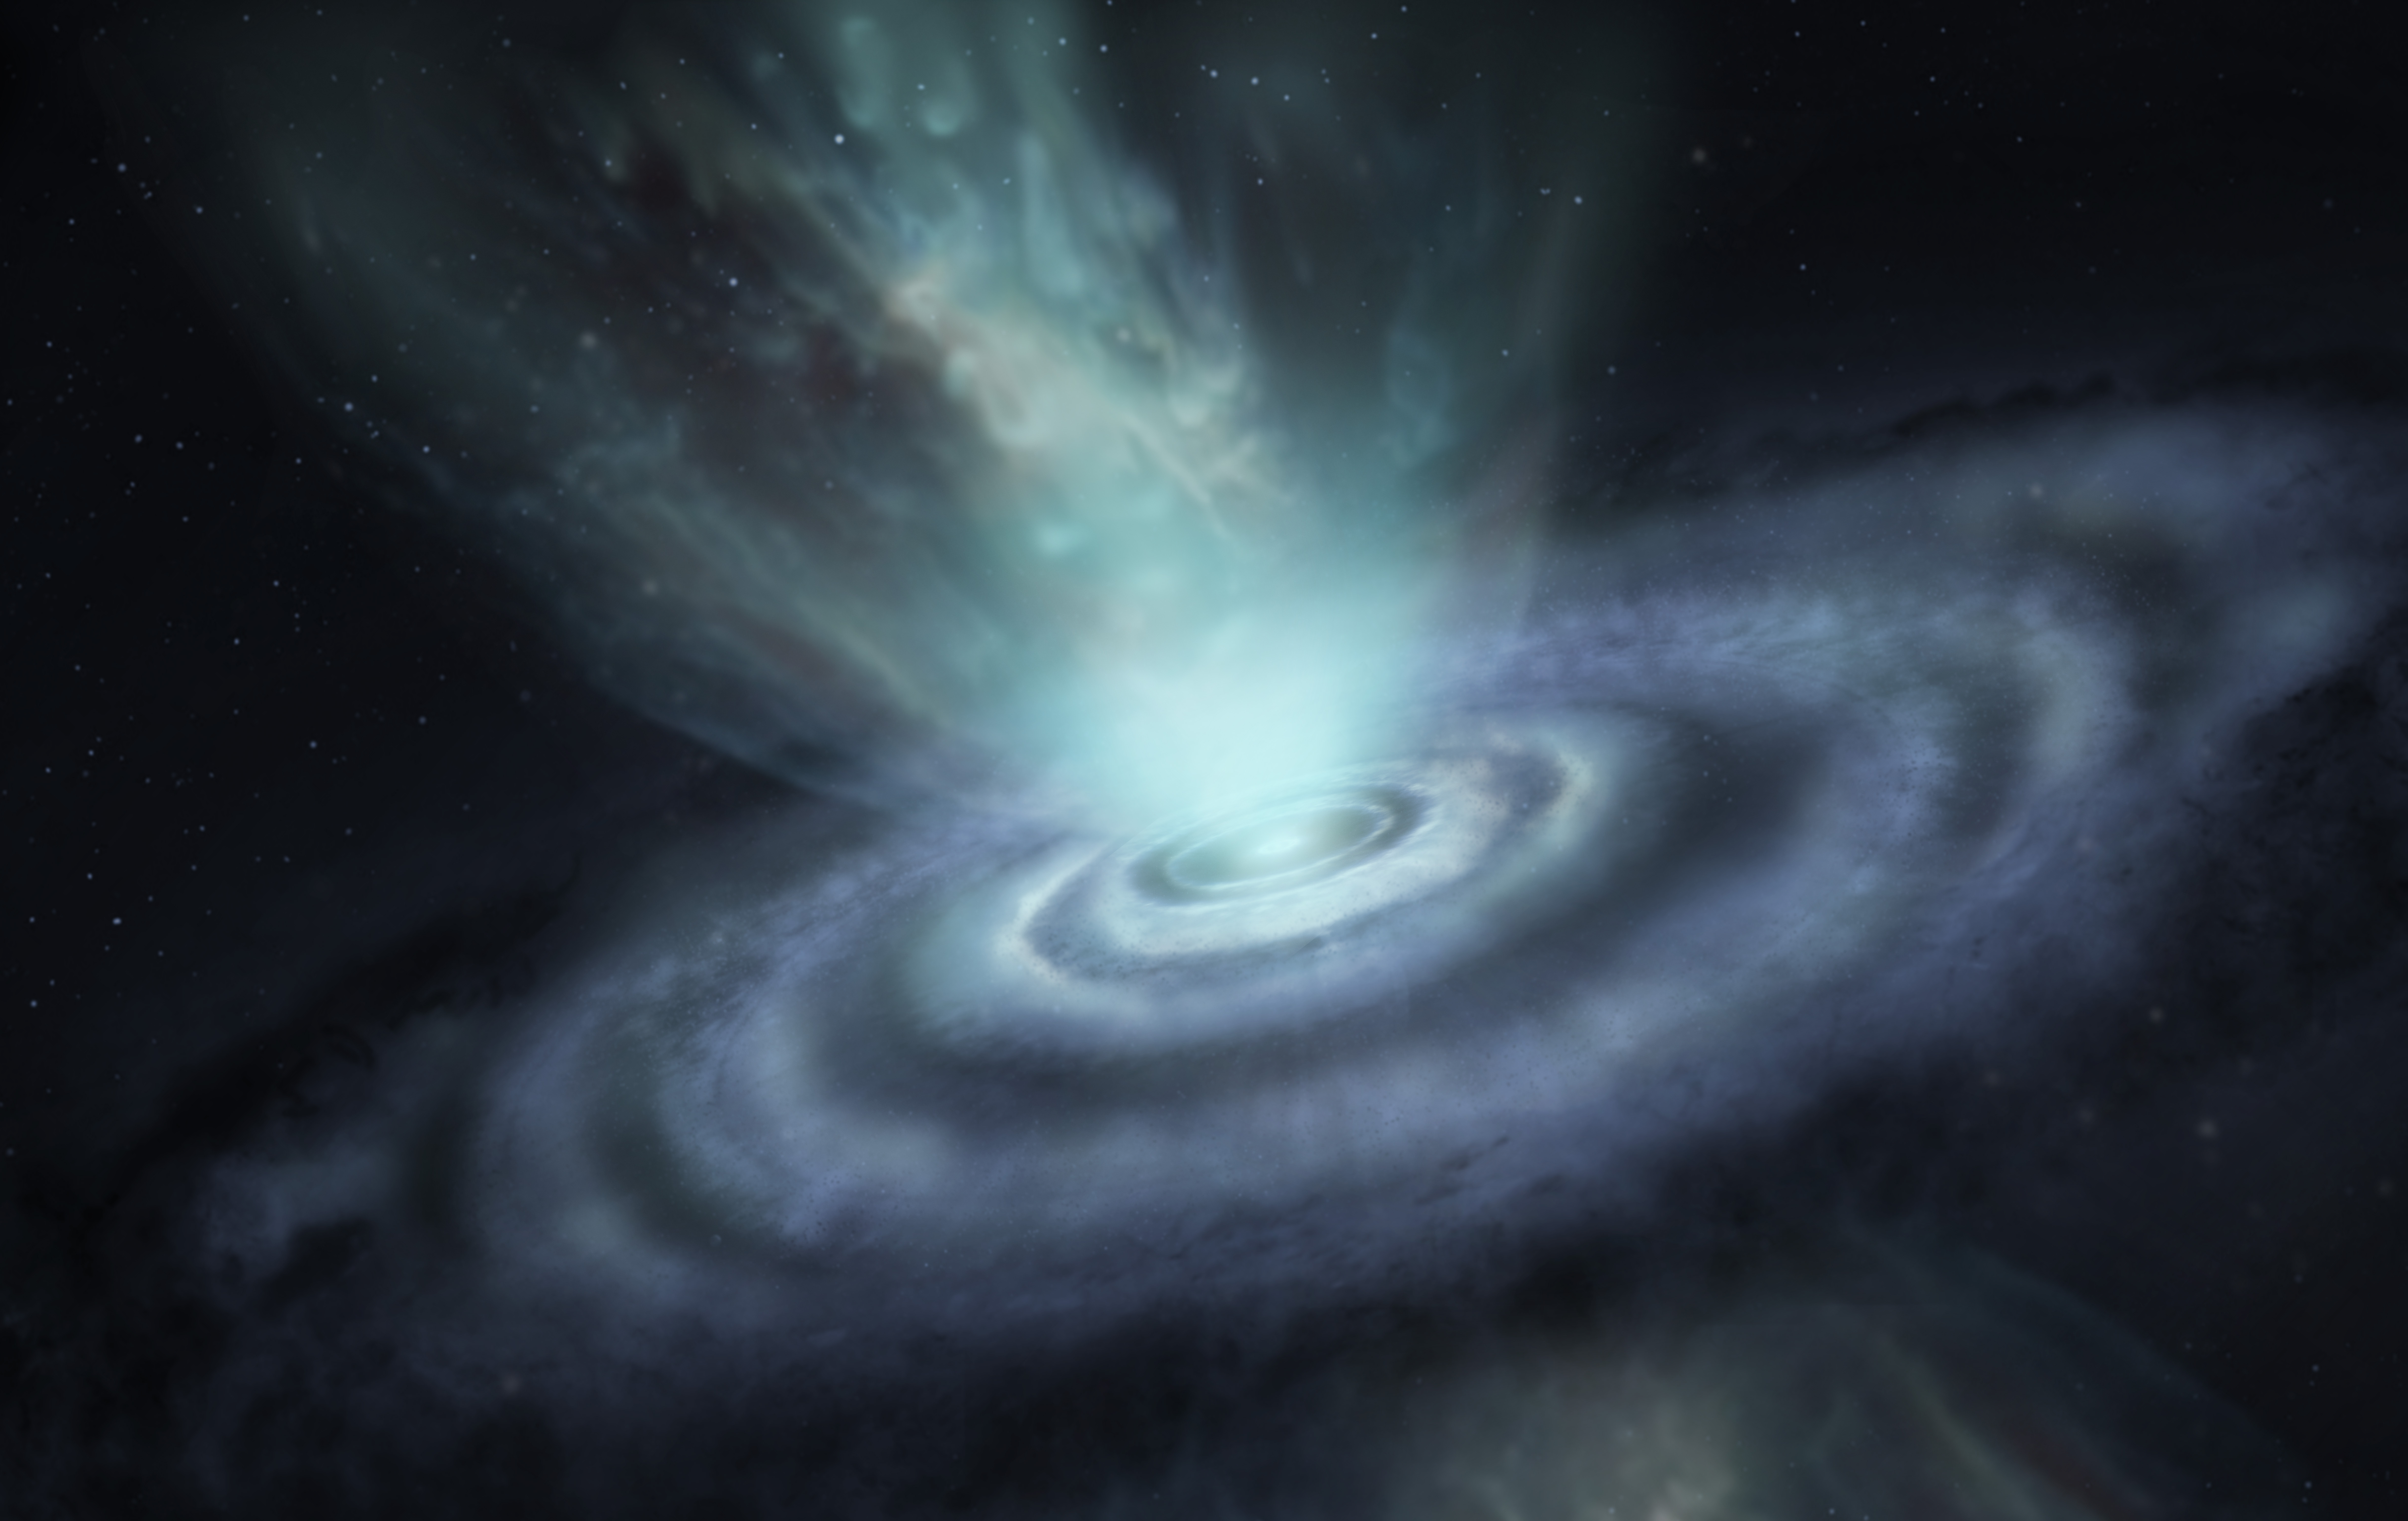

nrao22ao05_Sahai_V_Hya_artistimp-NEW

Scientists have observed, for the first time, the mysterious death throes of a carbon-rich asymptotic branch star (AGB). V Hydrae’s final act is characterized by the mass ejection of matter into space, resulting in the slow expansion of six rings and the formation of two hourglass-shaped structures shown here in this artist’s conception.

Credit: ALMA (ESO/NAOJ/NRAO)/S. Dagnello (NRAO/AUI/NSF)